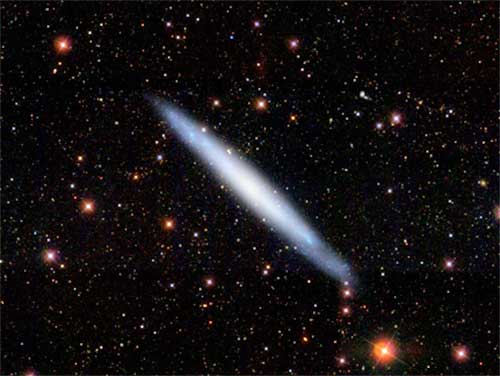

Image of the late-type spiral NGC 4244

SDSS g-r-i’ band image of the late-type spiral NGC 4244 seen edge-on. The NSC is visible as a small, almost point-like, white spot at the center.

Credit: International Gemini Observatory/NOIRLab/NSF/AURA